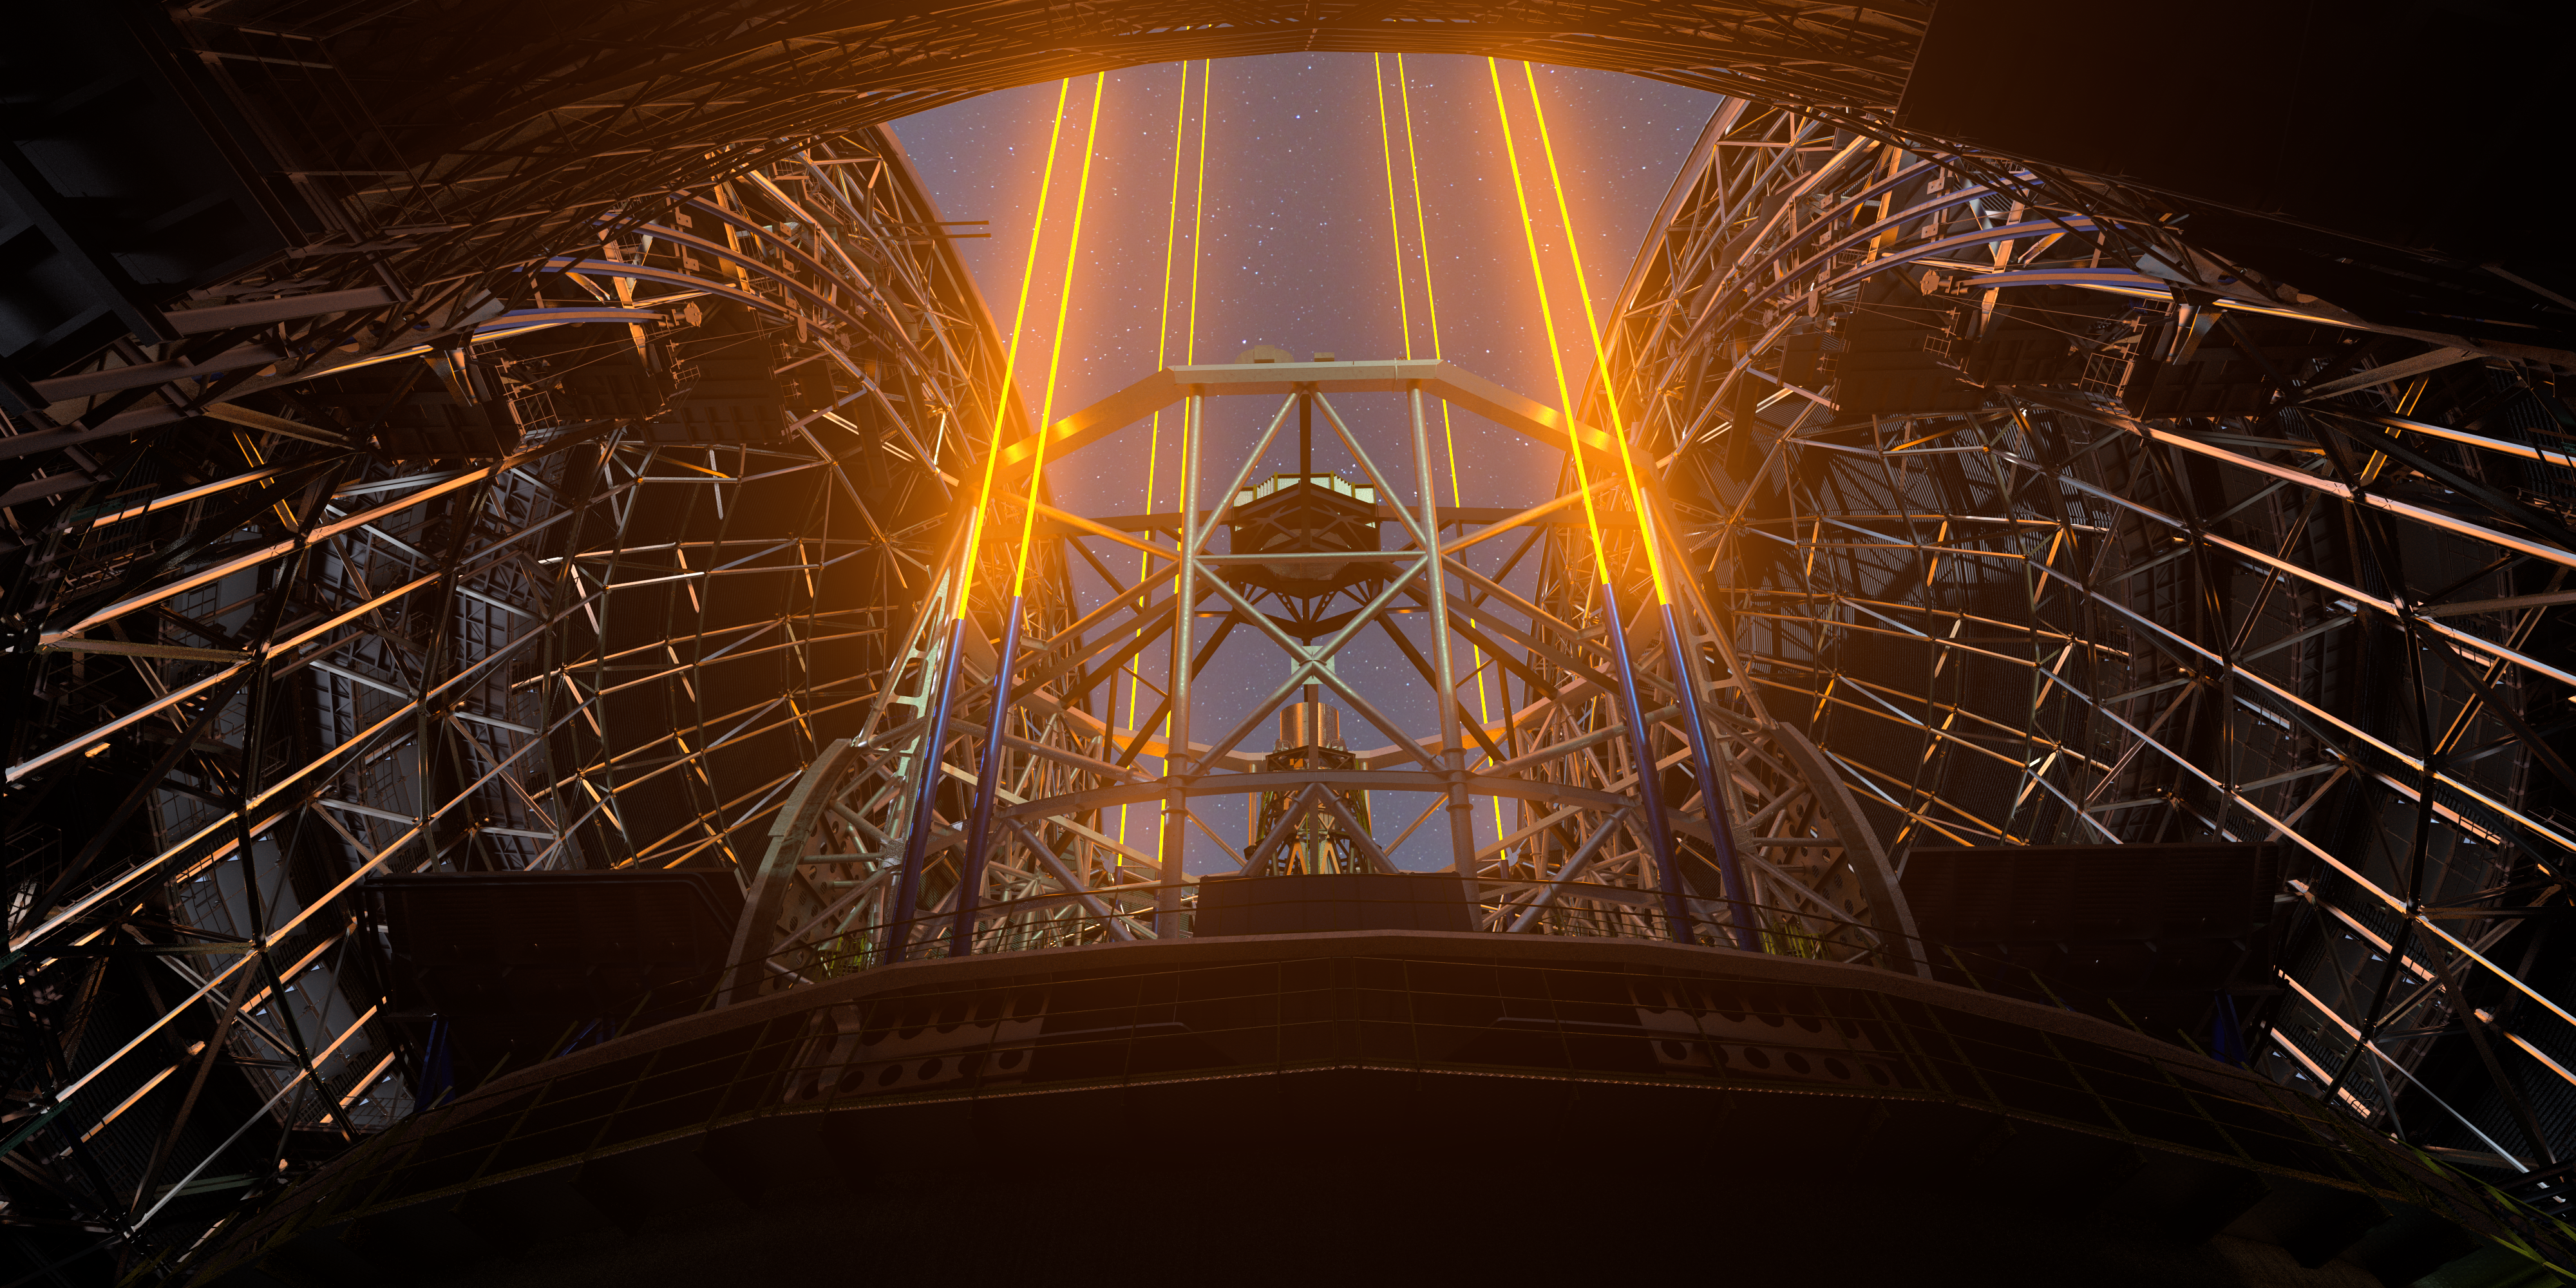

A guiding light

These beams of light shooting towards the sky show the laser guide stars of the future Extremely Large Telescope (ELT). Like many other systems on the ELT, the multiple laser guide stars are vital to its operation, helping it adapt to the ever-changing atmospheric conditions above the telescope. This information is sent to the ELT’s M4 mirror which will adjust its shape to compensate for the distortion caused by atmospheric turbulence, allowing astronomers to observe finer details of much fainter astronomical objects than would otherwise be possible from the ground.

Credit: ESO